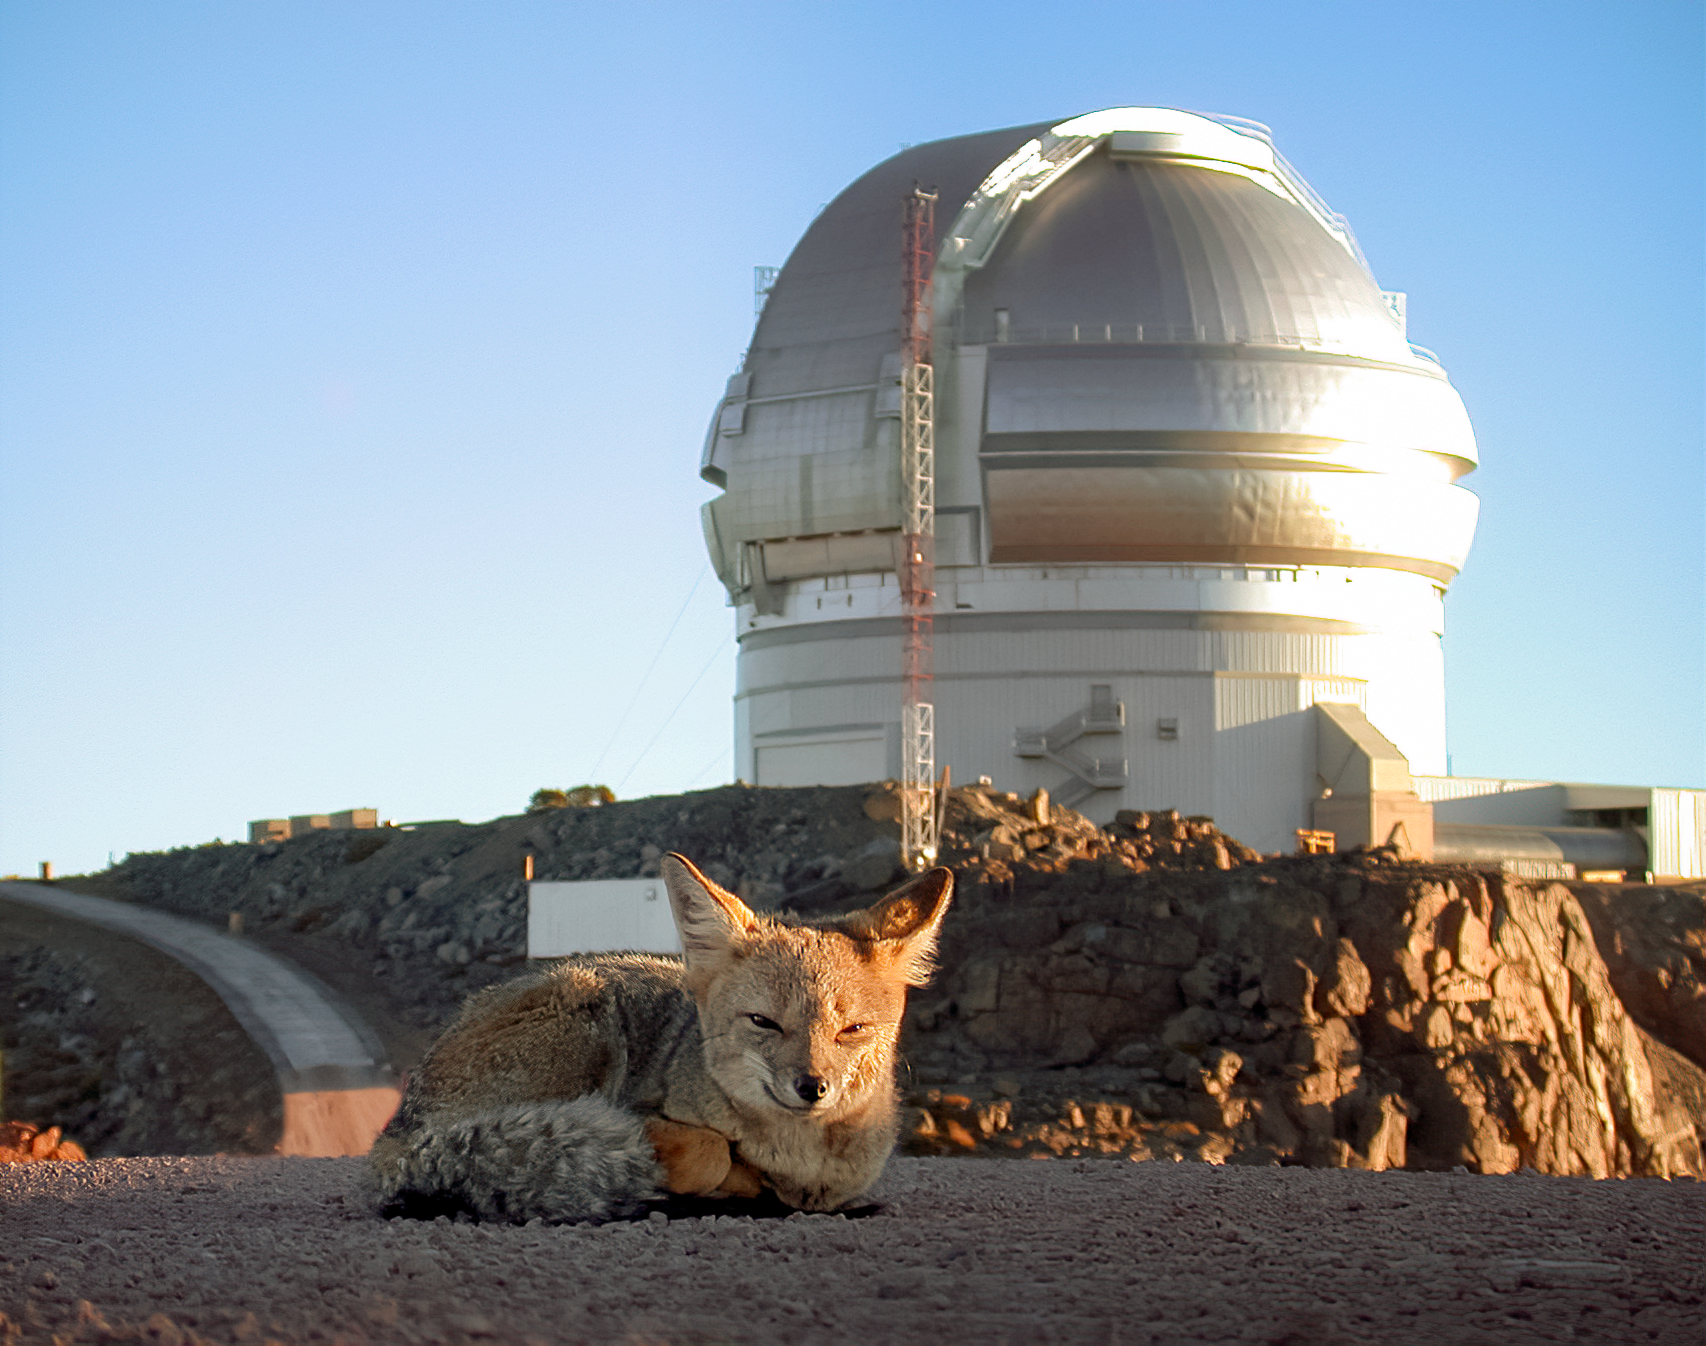

A fox in front of Gemini South

A fox in front of Gemini South, Cerro Pachón, Chile.

Credit: International Gemini Observatory/NOIRLab/NSF/AURA